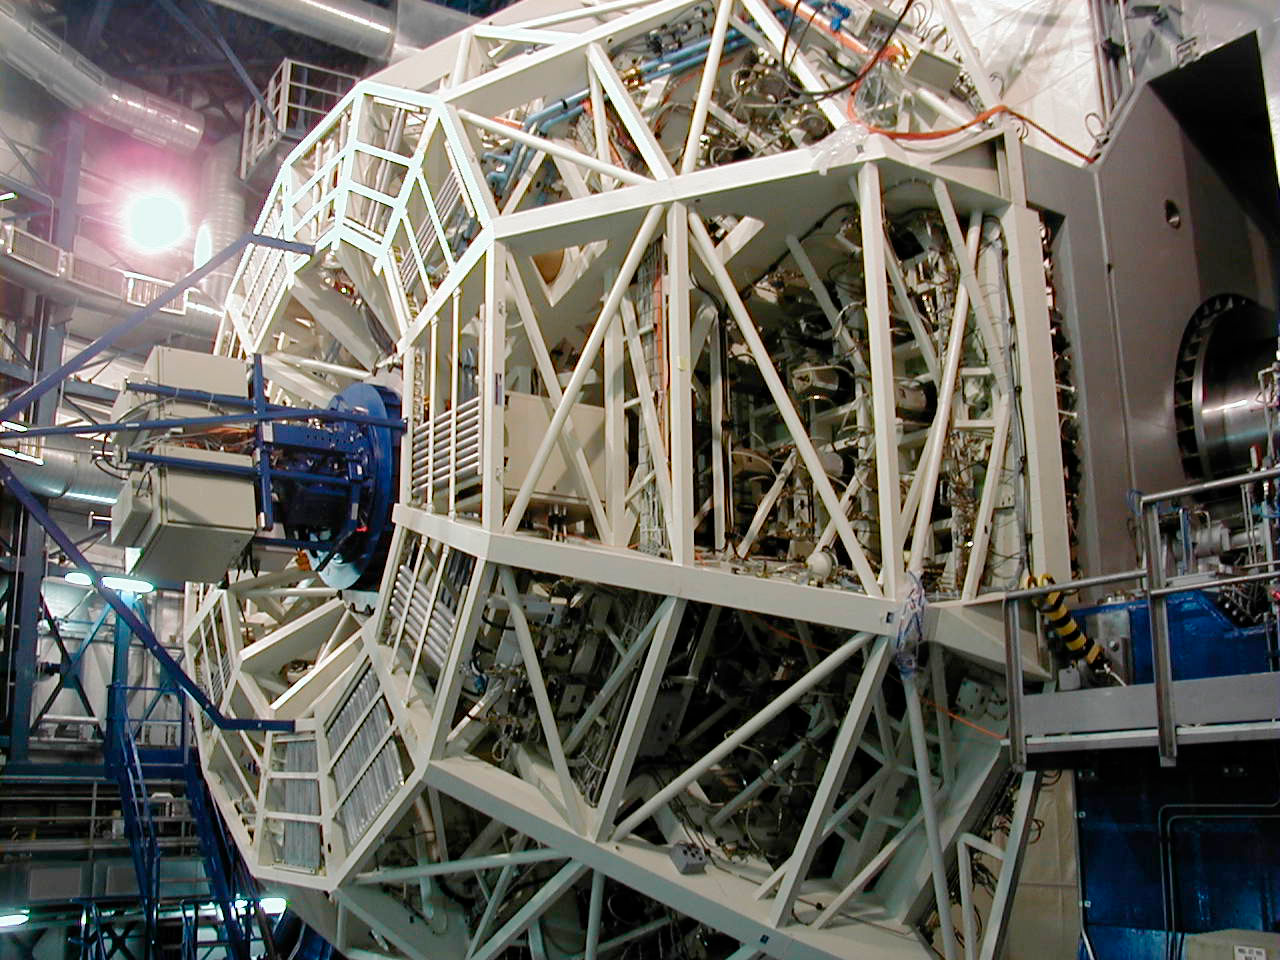

VLT test camera

The VLT Test Camera is mounted within the main mirror cell. The telescope frame is in horizontal position during the work at the M2 Unit. (This digital photo was obtained on January 20, 2000).

Credit: ESO